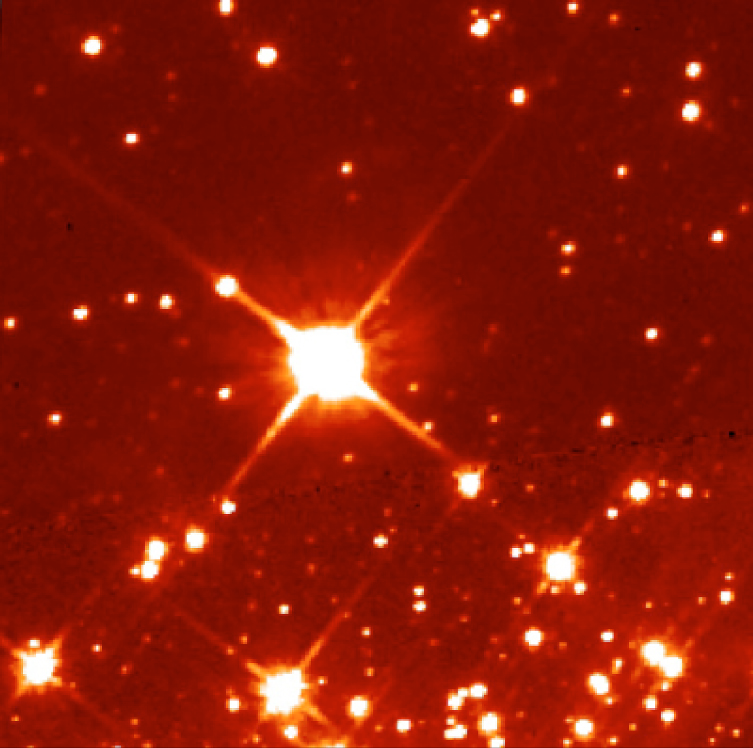

The potential of Adaptive Optics

This image was obtained with the WFPC2 camera on the Hubble Space Telescope (HST) in the I-band (800nm). It is a 400-sec exposure and shows the same sky region as in the NAOS-CONICA image shown in ESO Press Photo eso0137 .

Credit: HST, NASA/ESA